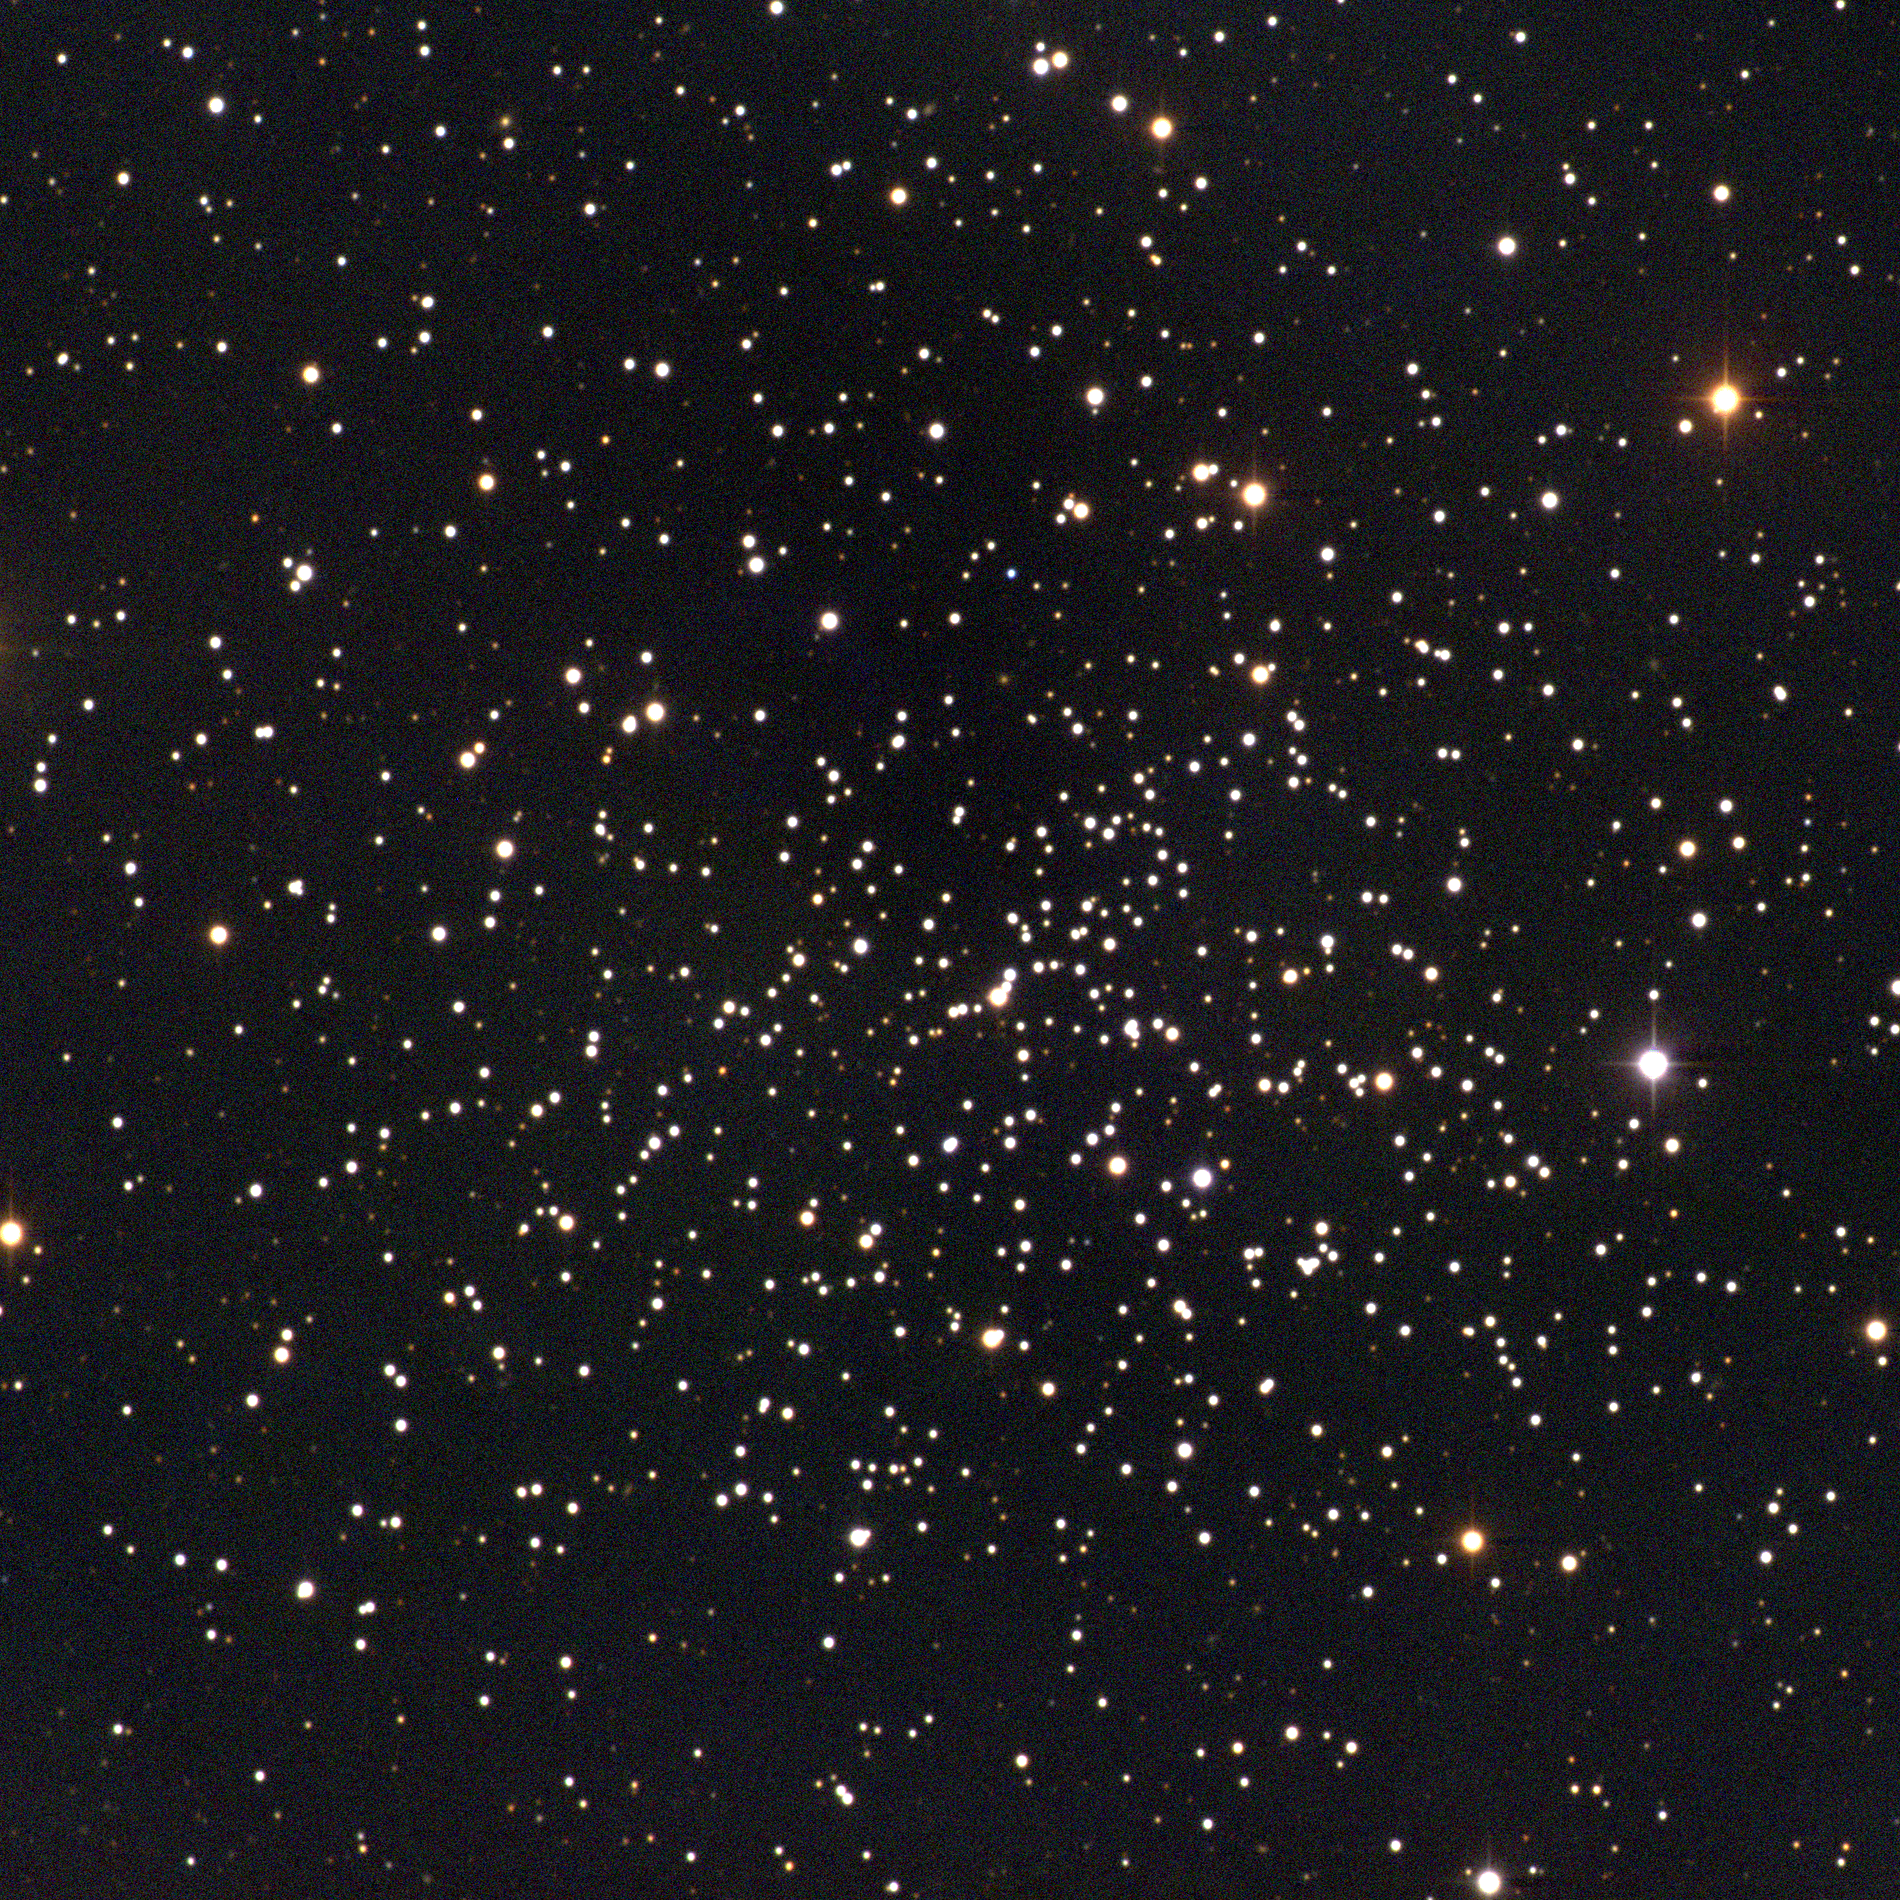

NGC 188, Caldwell 1

NGC188 is an open star cluster in the constellation Cepheus. With a membership of around 120, it may be the oldest known open cluster, although age estimates have varied from as much as 24 billion years (which some may notice is a bit of an anomaly when compared to the current estimates of the age of the Universe), to as `little' as only five billion years. NGC188 was first noticed by John Herschel before 1833. NGC188's most recent claim to fame is as item number 1 in Patrick Moore's Caldwell list of challenging objects for observers bored with the Messier catalogue. This image was taken with the WIYN 0.9-meter telescope at the Kitt Peak National Observatory on the night of December 19th 2002 UT. Image size 21.5 arc minutes.

Credit: NOIRLab/NSF/AURA